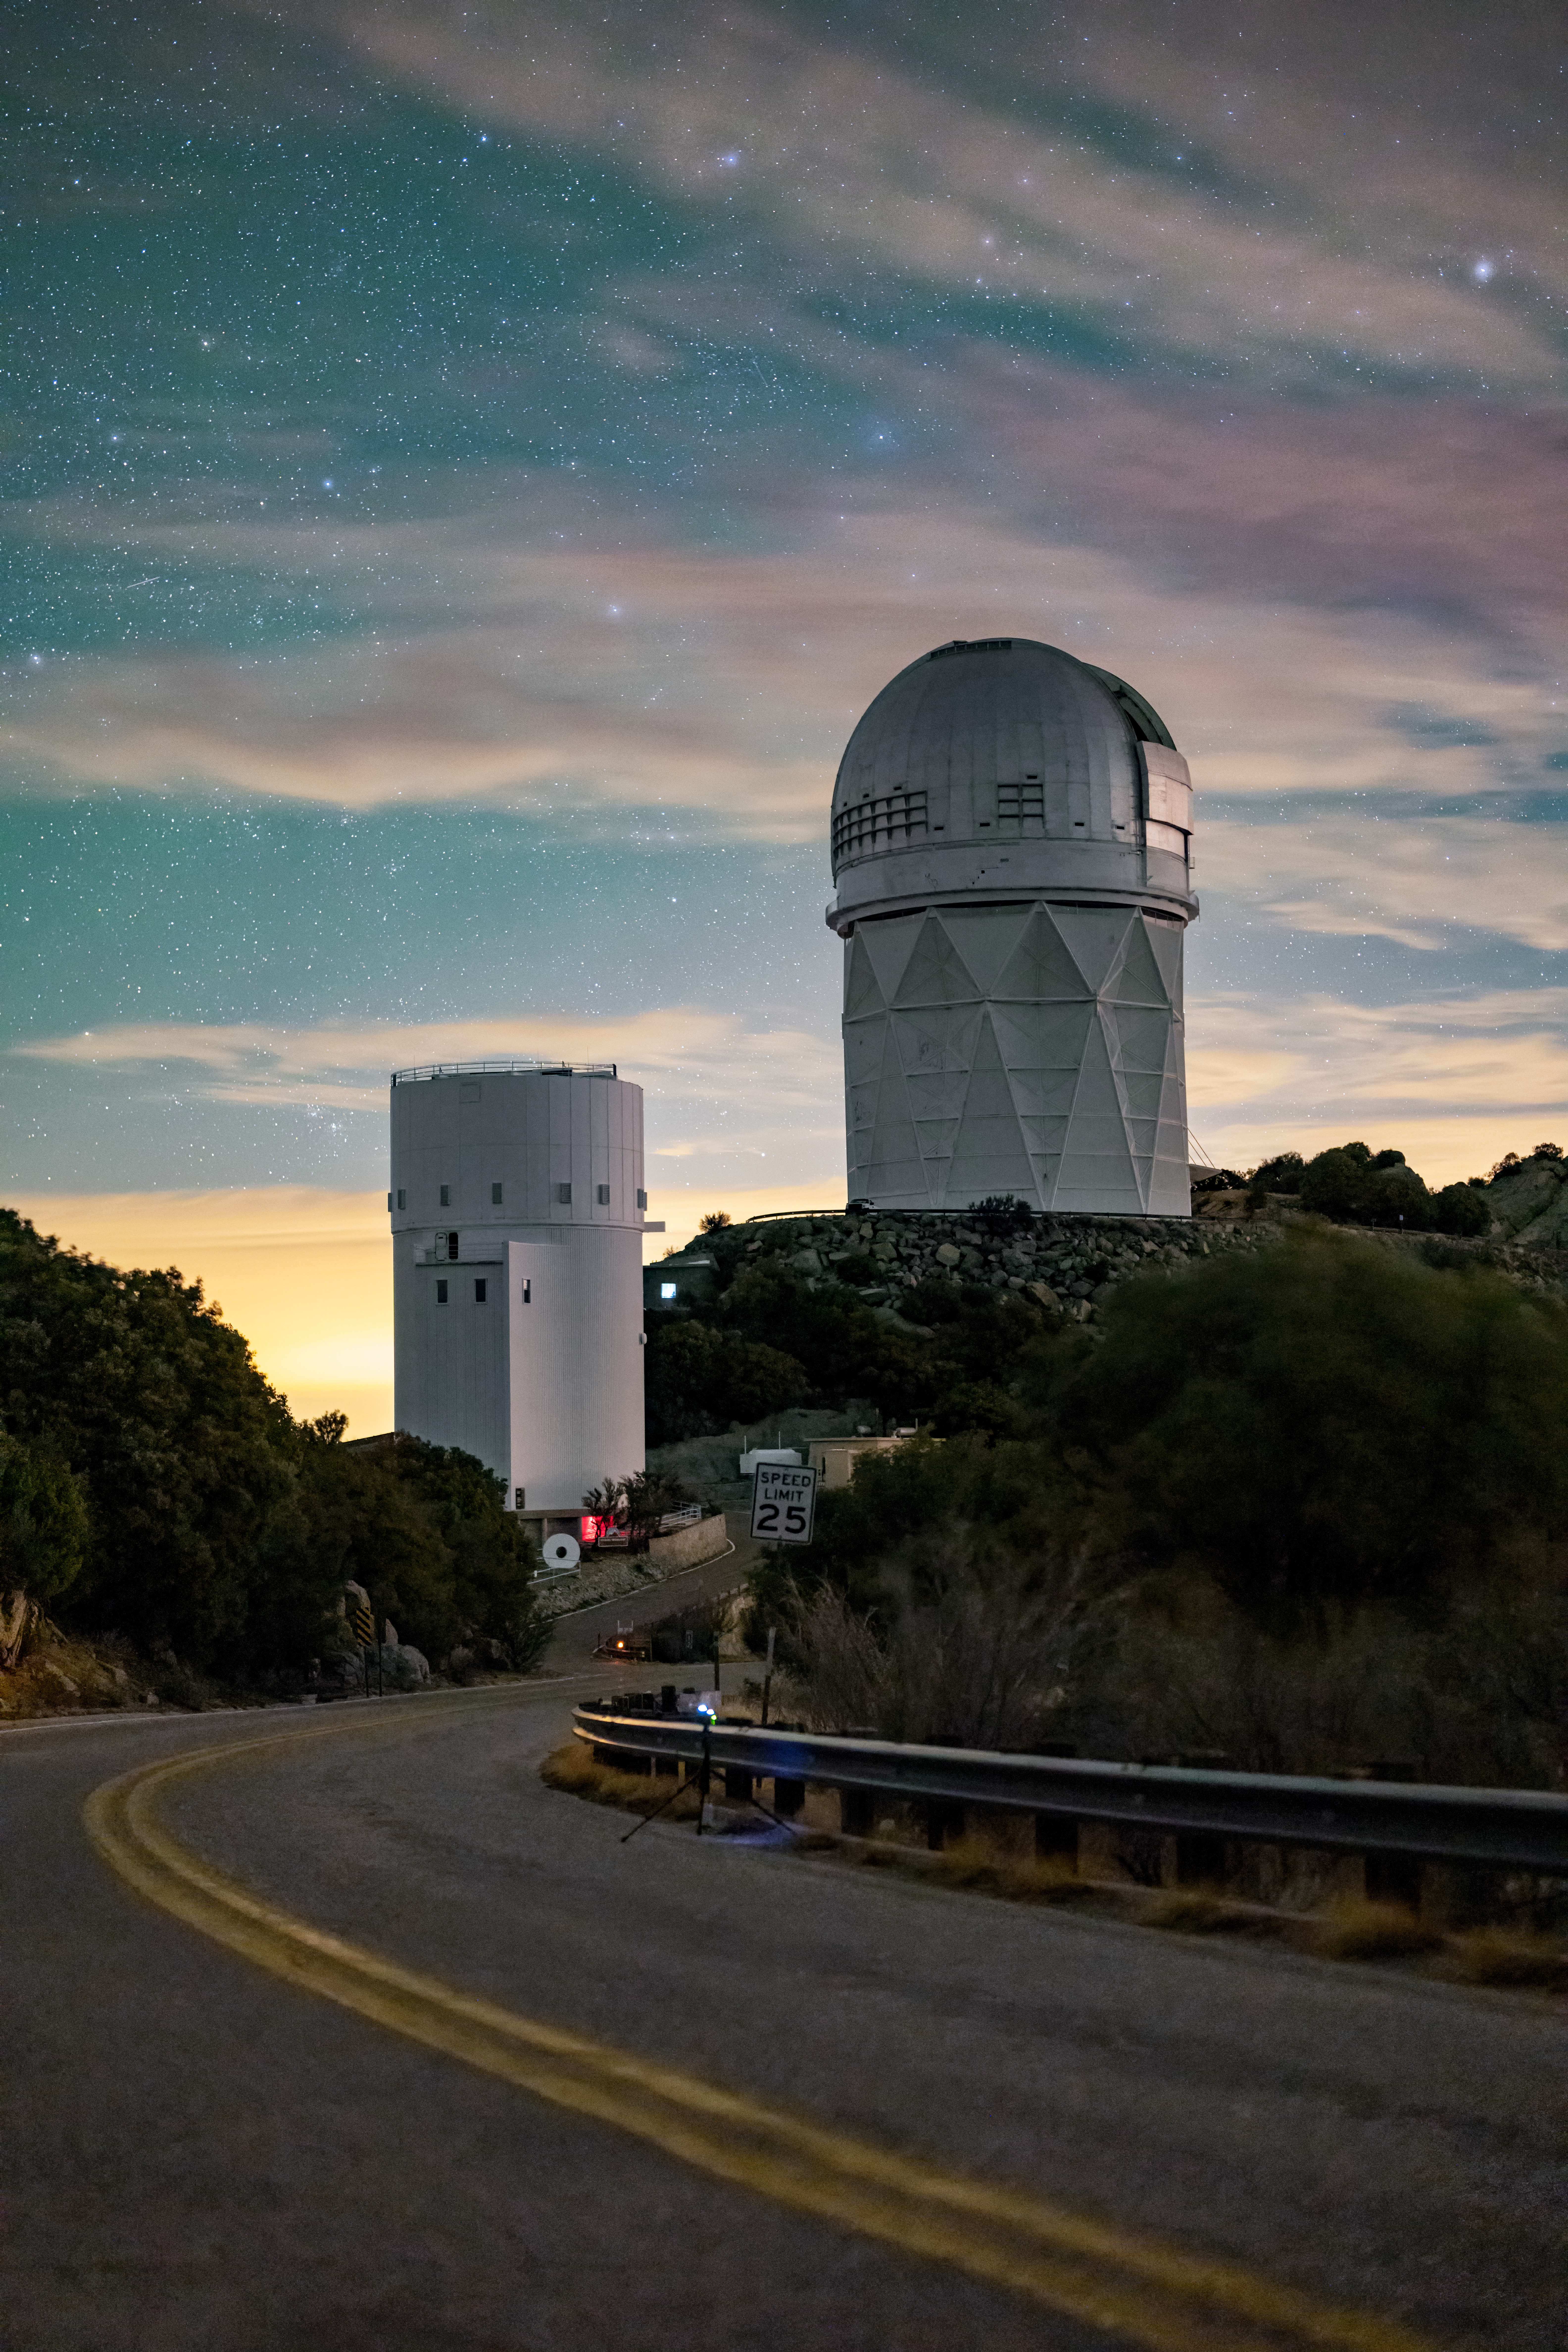

Kitt Peak National Observatory

The winding mountain road up to Kitt Peak National Observatory. The UArizona Bok 2.3-meter Telescope is on the left, and the Nicholas U. Mayall 4-meter Telescope is on the right.

Credit: KPNO/NOIRLab/NSF/AURA/J.Dai